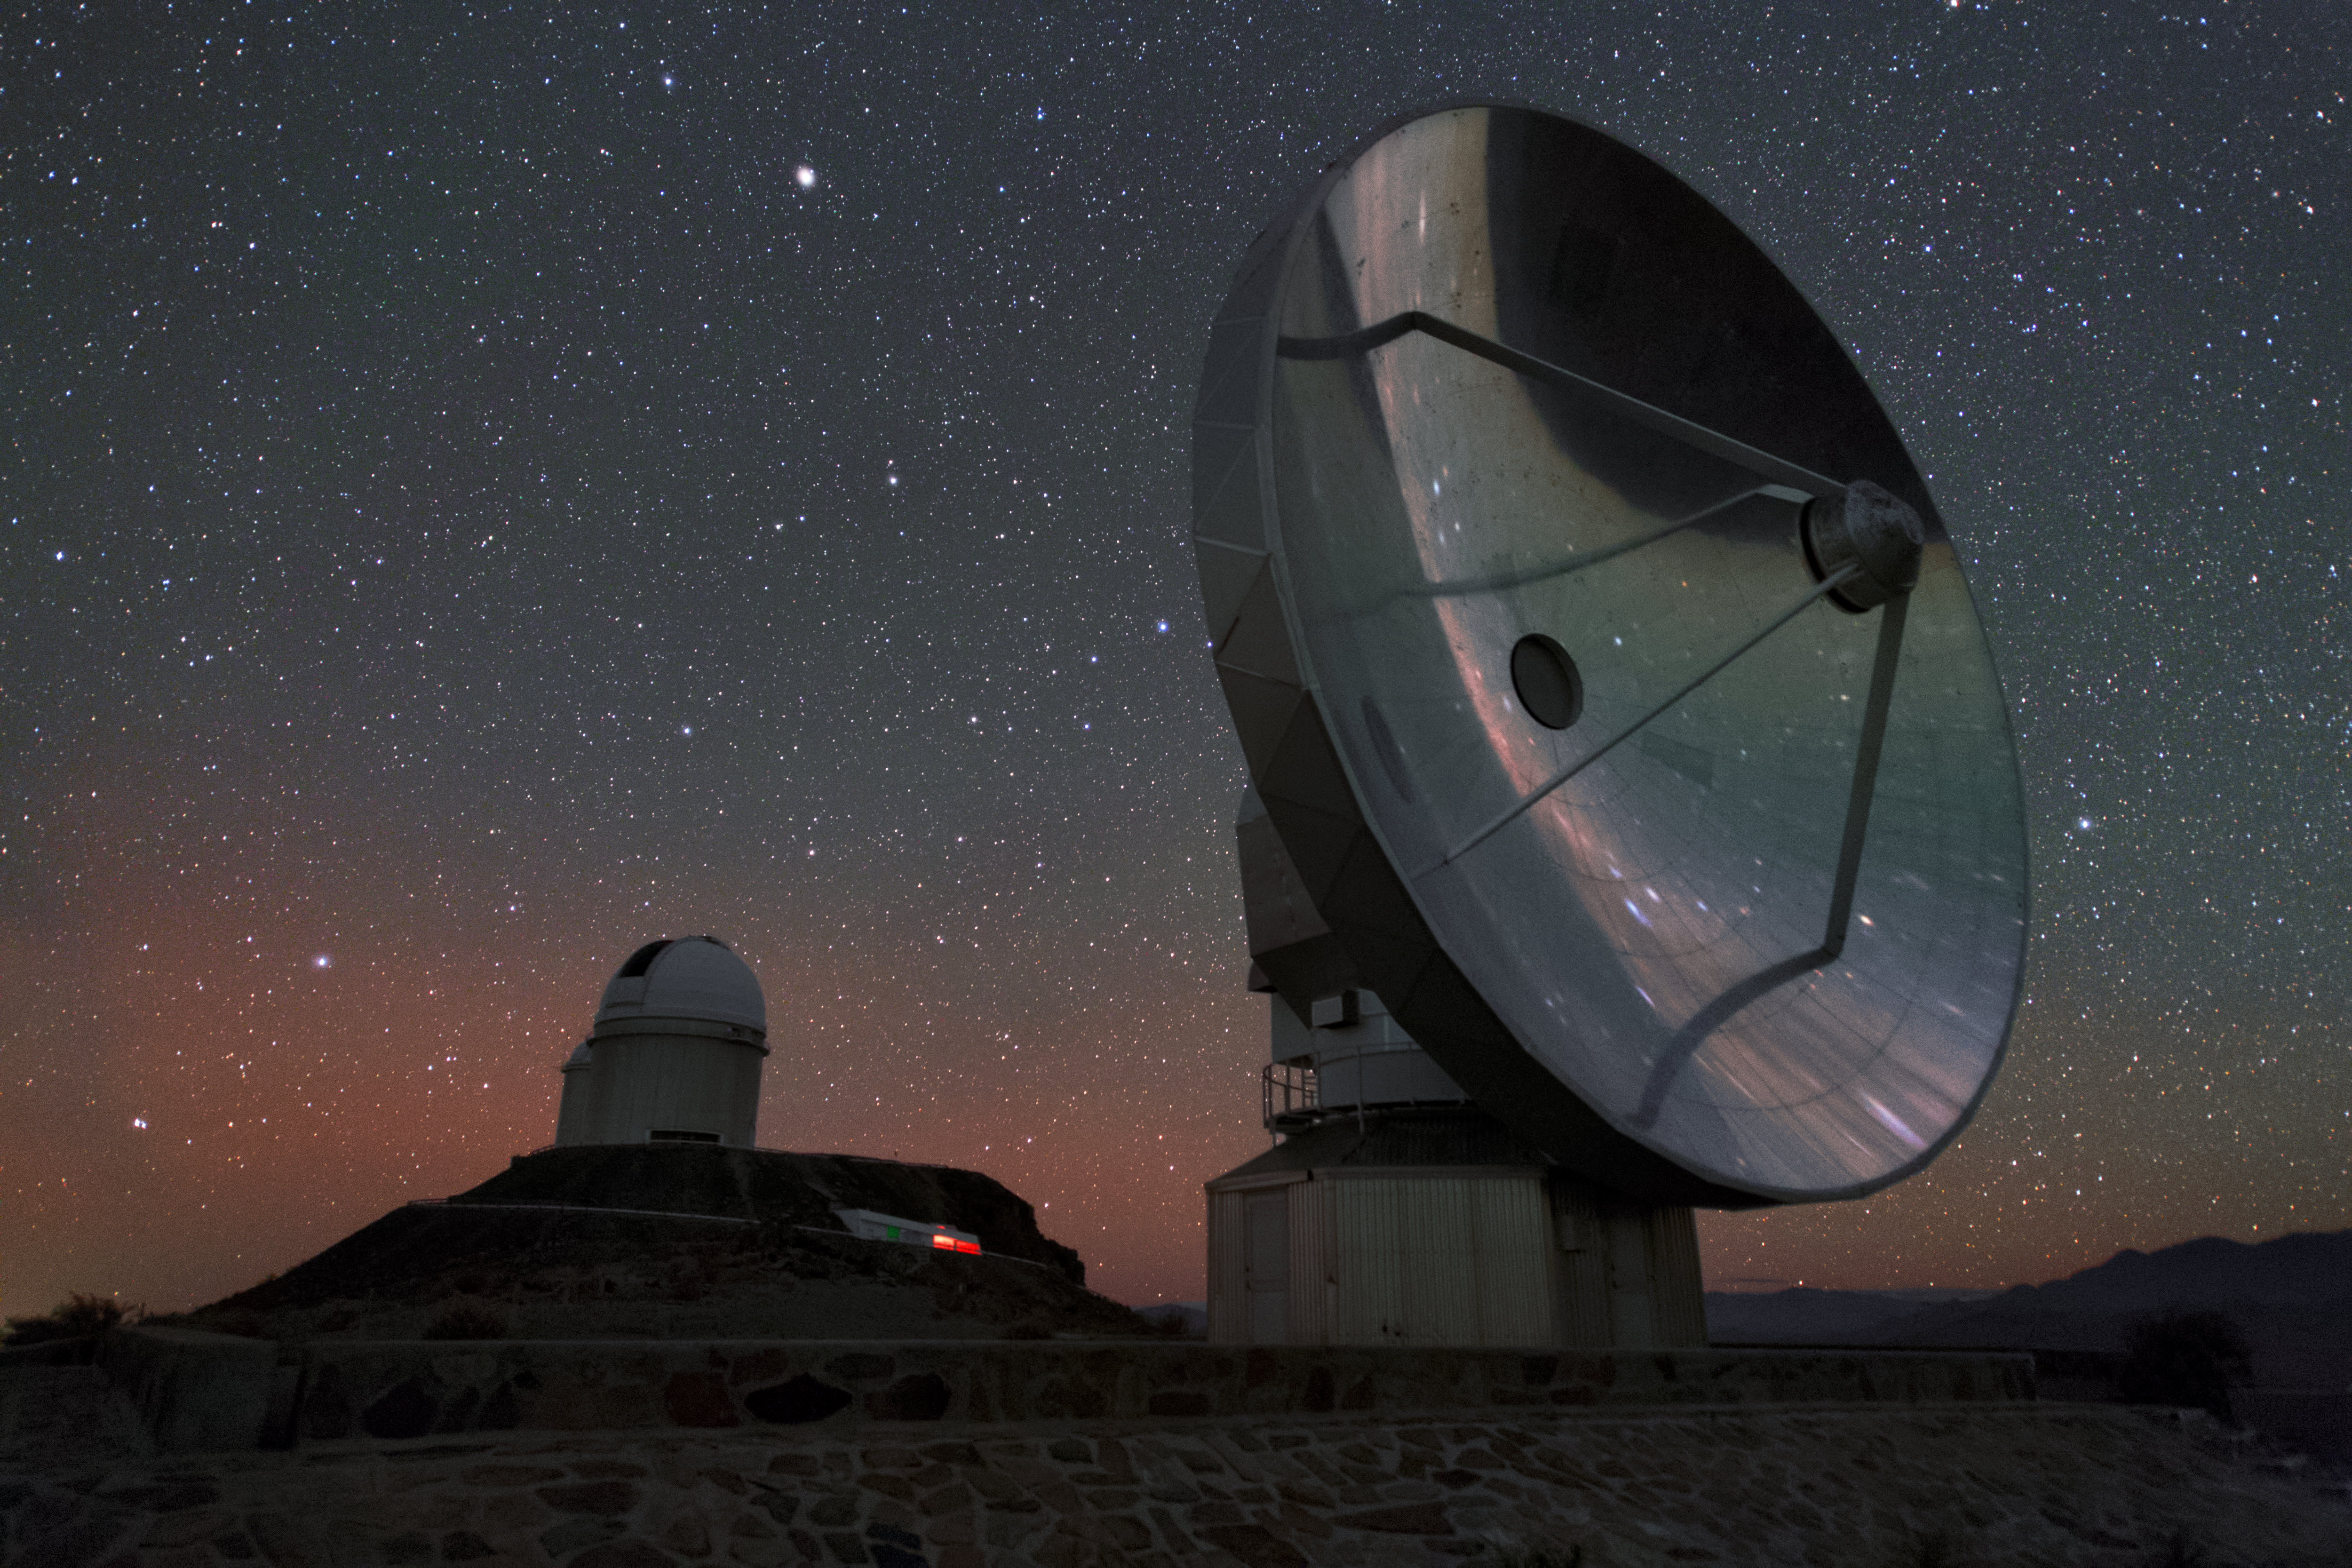

SEST at La Silla

This is the Swedish-ESO Submillimetre Telescope (SEST) which stands at La Silla, but was decommissioned in 2003. In the background you can see the ESO 3.6-metre telescope, which has been in operation since 1987.

Credit: Y. Beletsky (LCO)/ESO